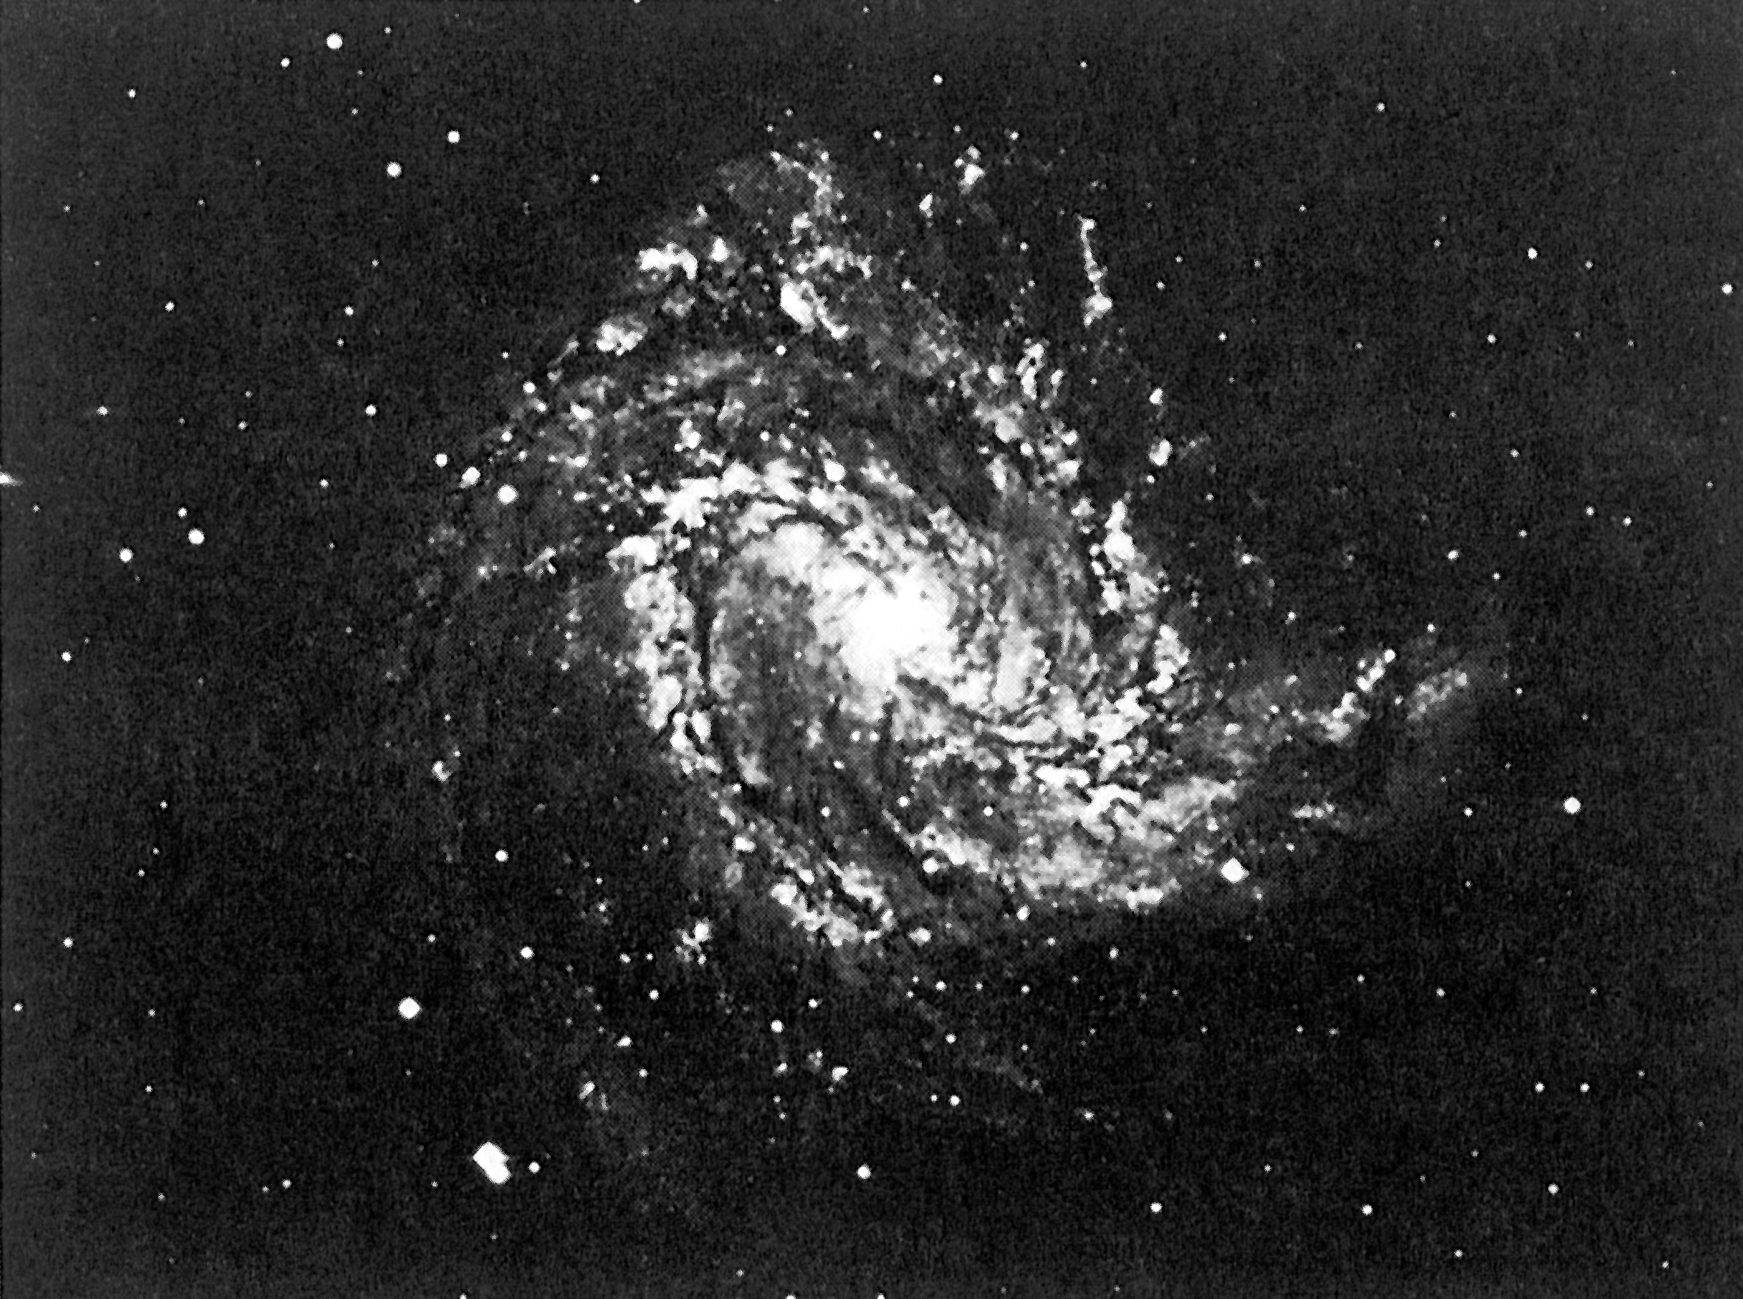

Southern spiral galaxy NGC 5236

This is an image of the bright, southern spiral galaxy NGC 5236, also known as Messier 83, one of the 9381 spiral galaxies studied by Andris Lauberts and Edwin Valentijn.

Credit: ESO